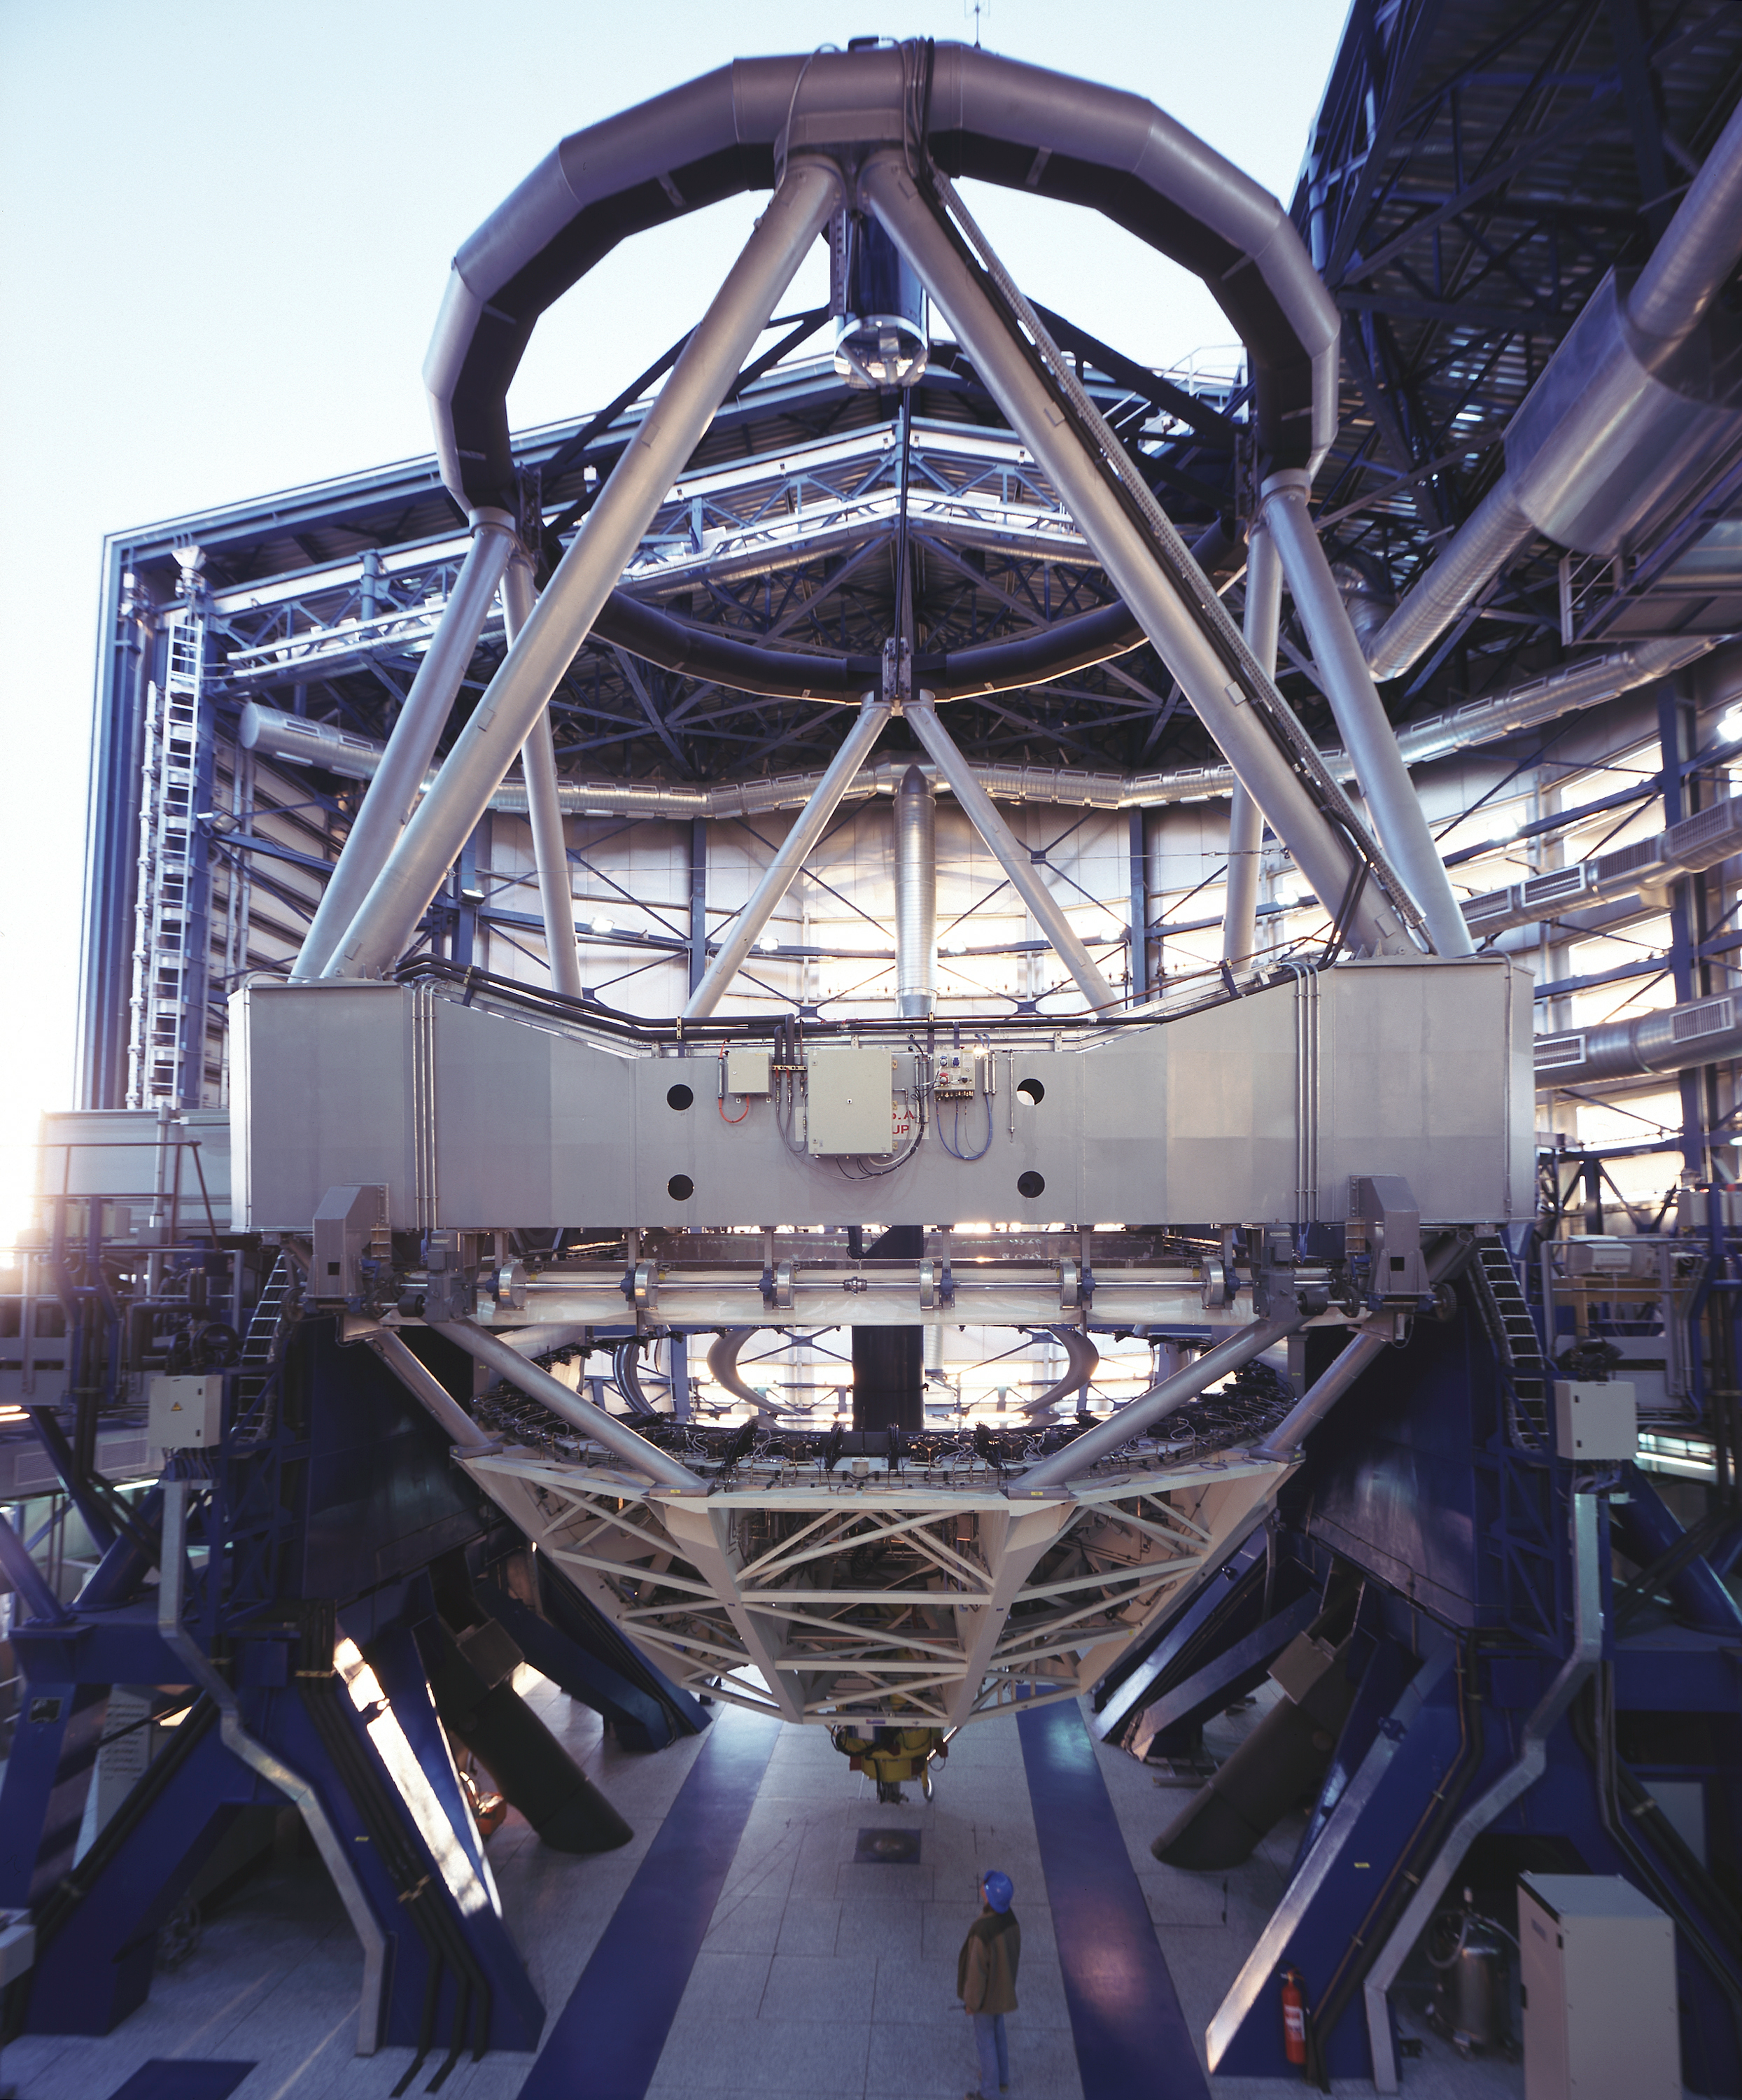

Reinstallation of the mirrors

A wide-angle view of the mechanical structure of the second 8.2-m VLT Unit Telescope, KUEYEN, with the mirrors in place, ready for observations. (Photo obtained on March 23, 2000).

Following the coating of the 8.2-m main mirror of KUEYEN , the mirror in its cell was returned to the telescope enclosure.

Here it was remounted on the telescope structure in a series of operations that involved, among others, the installation of the socalled M3-tower in the central hole in the mirror. This structure supports the tertiary mirror (M3) that deflects the light towards the Nasmyth foci on the sides of the telescope.

Credit: ESO/H.H.Heyer